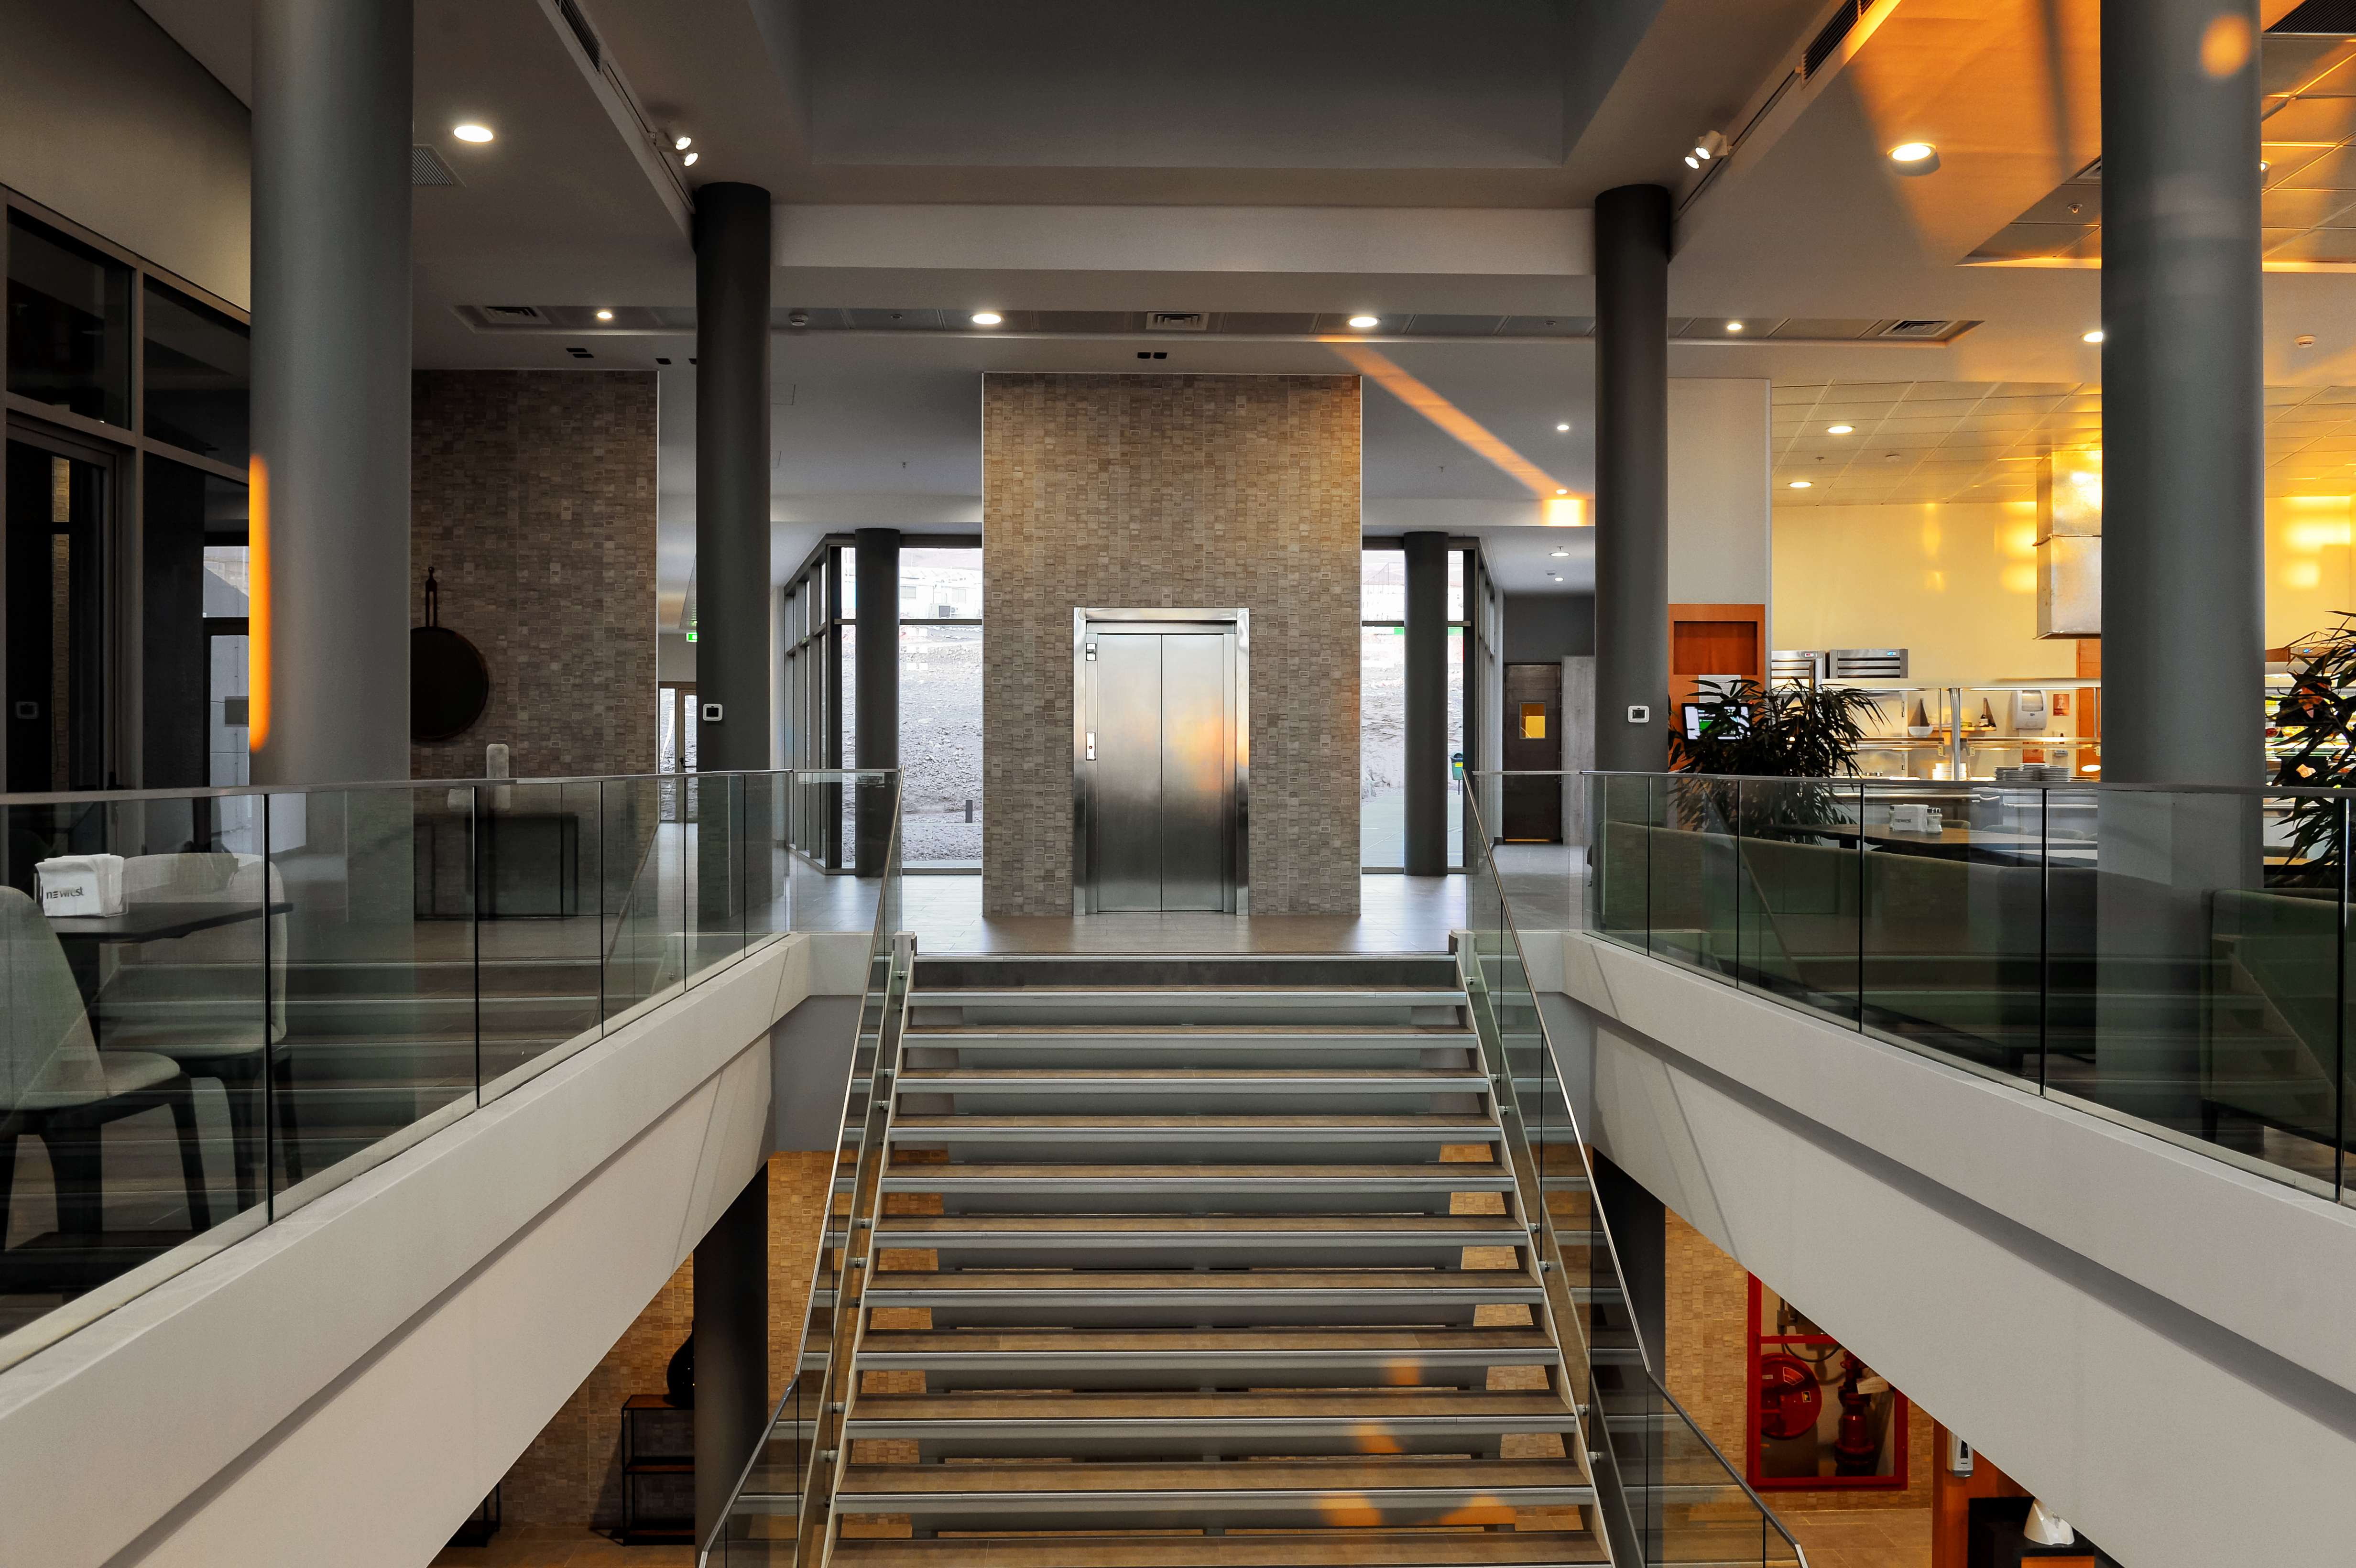

Inside the ALMA residencia

Inside the newly-completed ALMA residencia, which serves as accommodation for staff and astronomers visiting to study the Universe with the Atacama Large Millimeter/Submillimeter Array (ALMA). The residencia is located at an altitude of 3000 meters, still about 2000 meters below ALMA itself, which sits on the breathtaking Chajnantor Plateau. The residencia offers many leisure facilities, including a library, lounge and spa with a gym, swimming pool and sauna, providing a relaxing environment to balance the harsh desert surroundings for the residents, many of whom have irregular working hours and night shifts.

Credit: A. Caproni/ESO